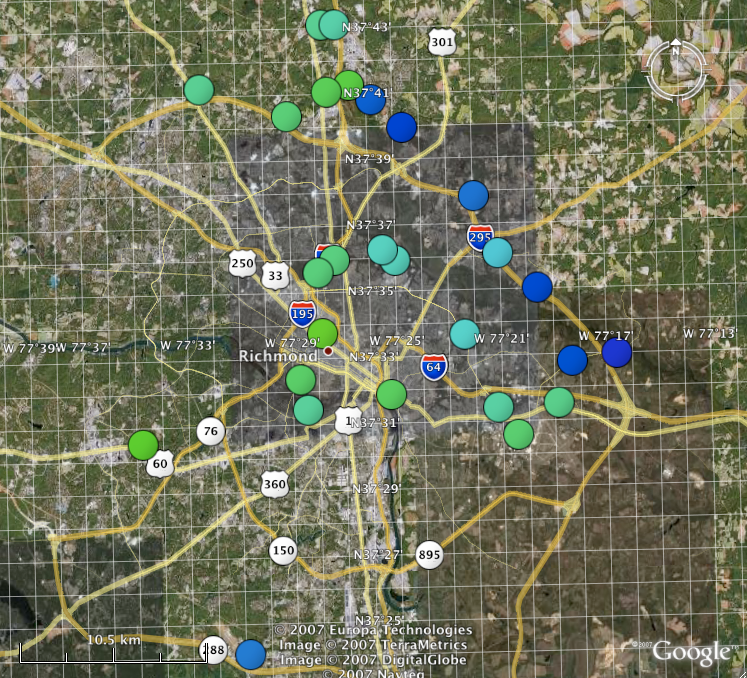

Classic and Digital Versions of GLOBE at Night Thrive in 2007

How bright is your sky at night? For Tucson, Washington DC, Hilo, Richmond and a few towns in New Jersey, sky brightness measurements by citizen-scientists show a consistent pattern: gradients from bright-to-dark as one moves from the city center to outlying areas. Stay tuned for more from the GLOBE at Night program.

Credit: C. Peruta, C. E. Walker and NOAO/AURA/NSF